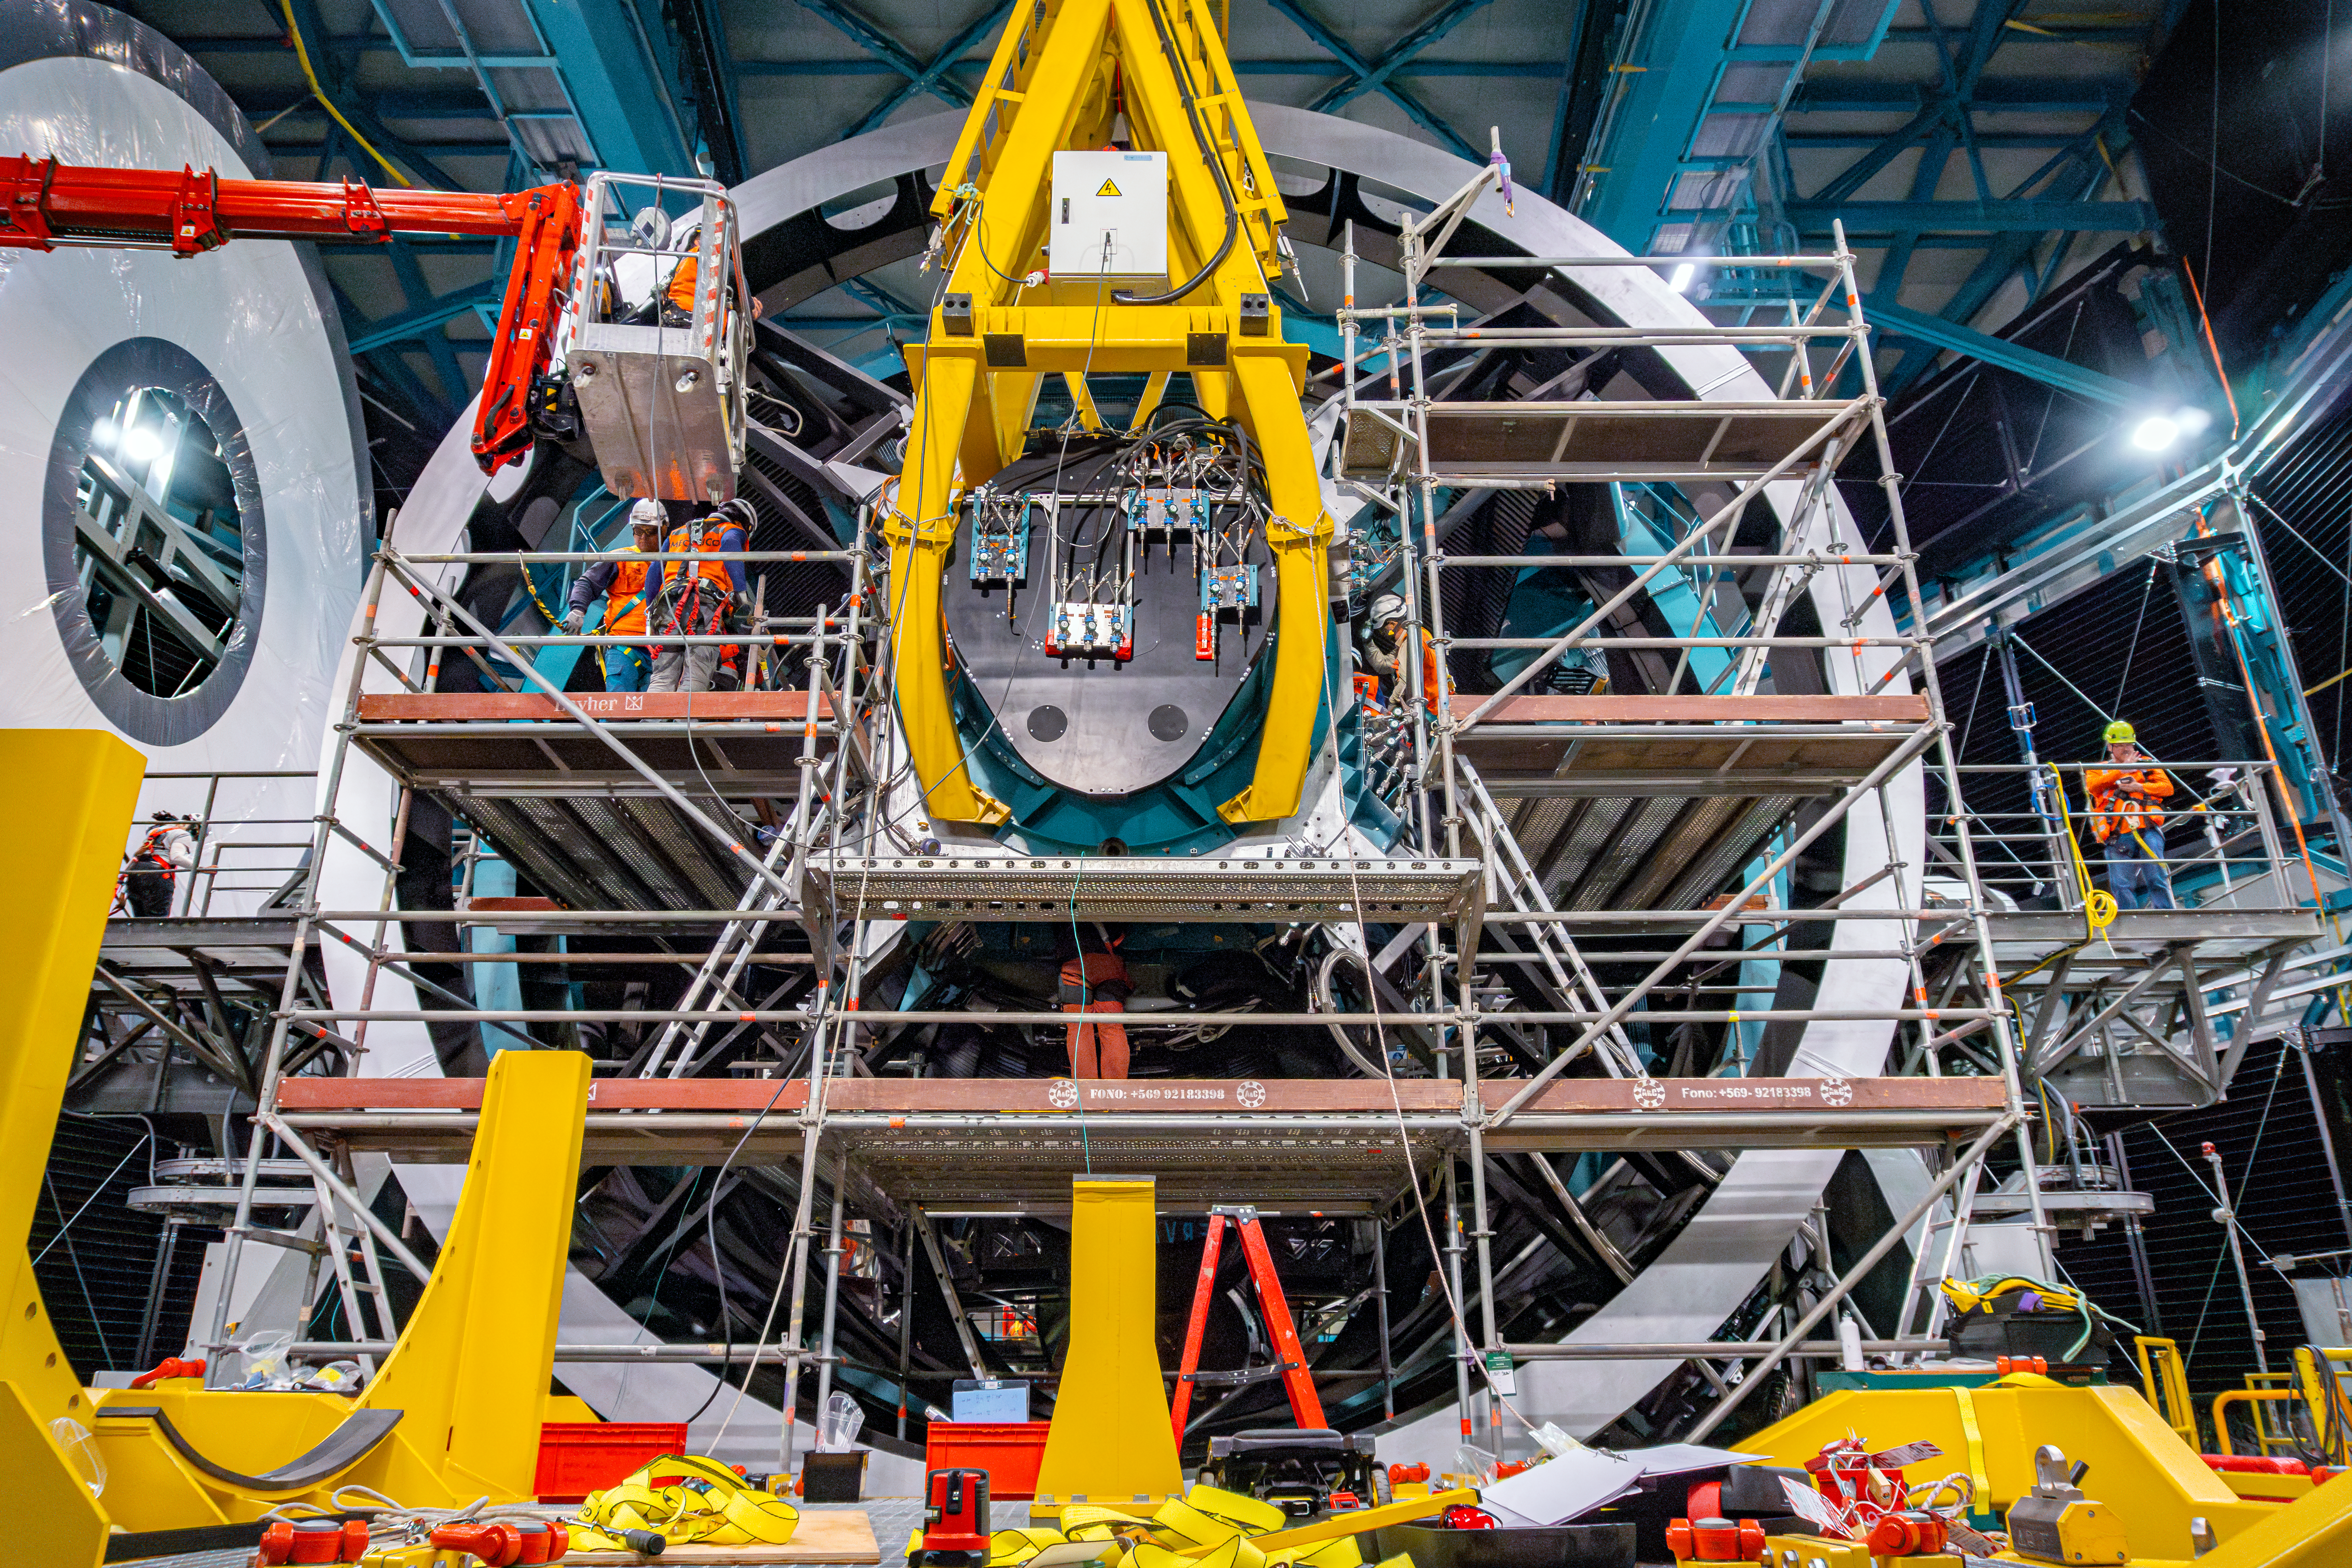

LSST Camera Installation

Installation of the LSST Camera on the Simonyi Survey Telescope at NSF–DOE Vera C. Rubin Observatory in March 2025.

Credit: RubinObs/NOIRLab/SLAC/NSF/DOE/AURA/A. Pizarro D.